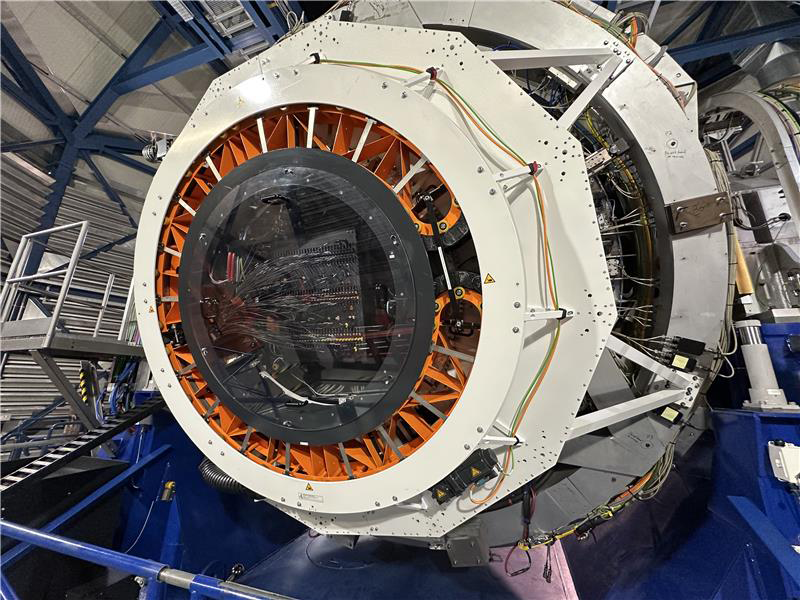

4MOST fibers inside VISTA

This photograph, taken from the back of the VISTA, show some of the fibers of the 4MOST instrument inside the telescope.

Credit: ESO/J. Muñoz